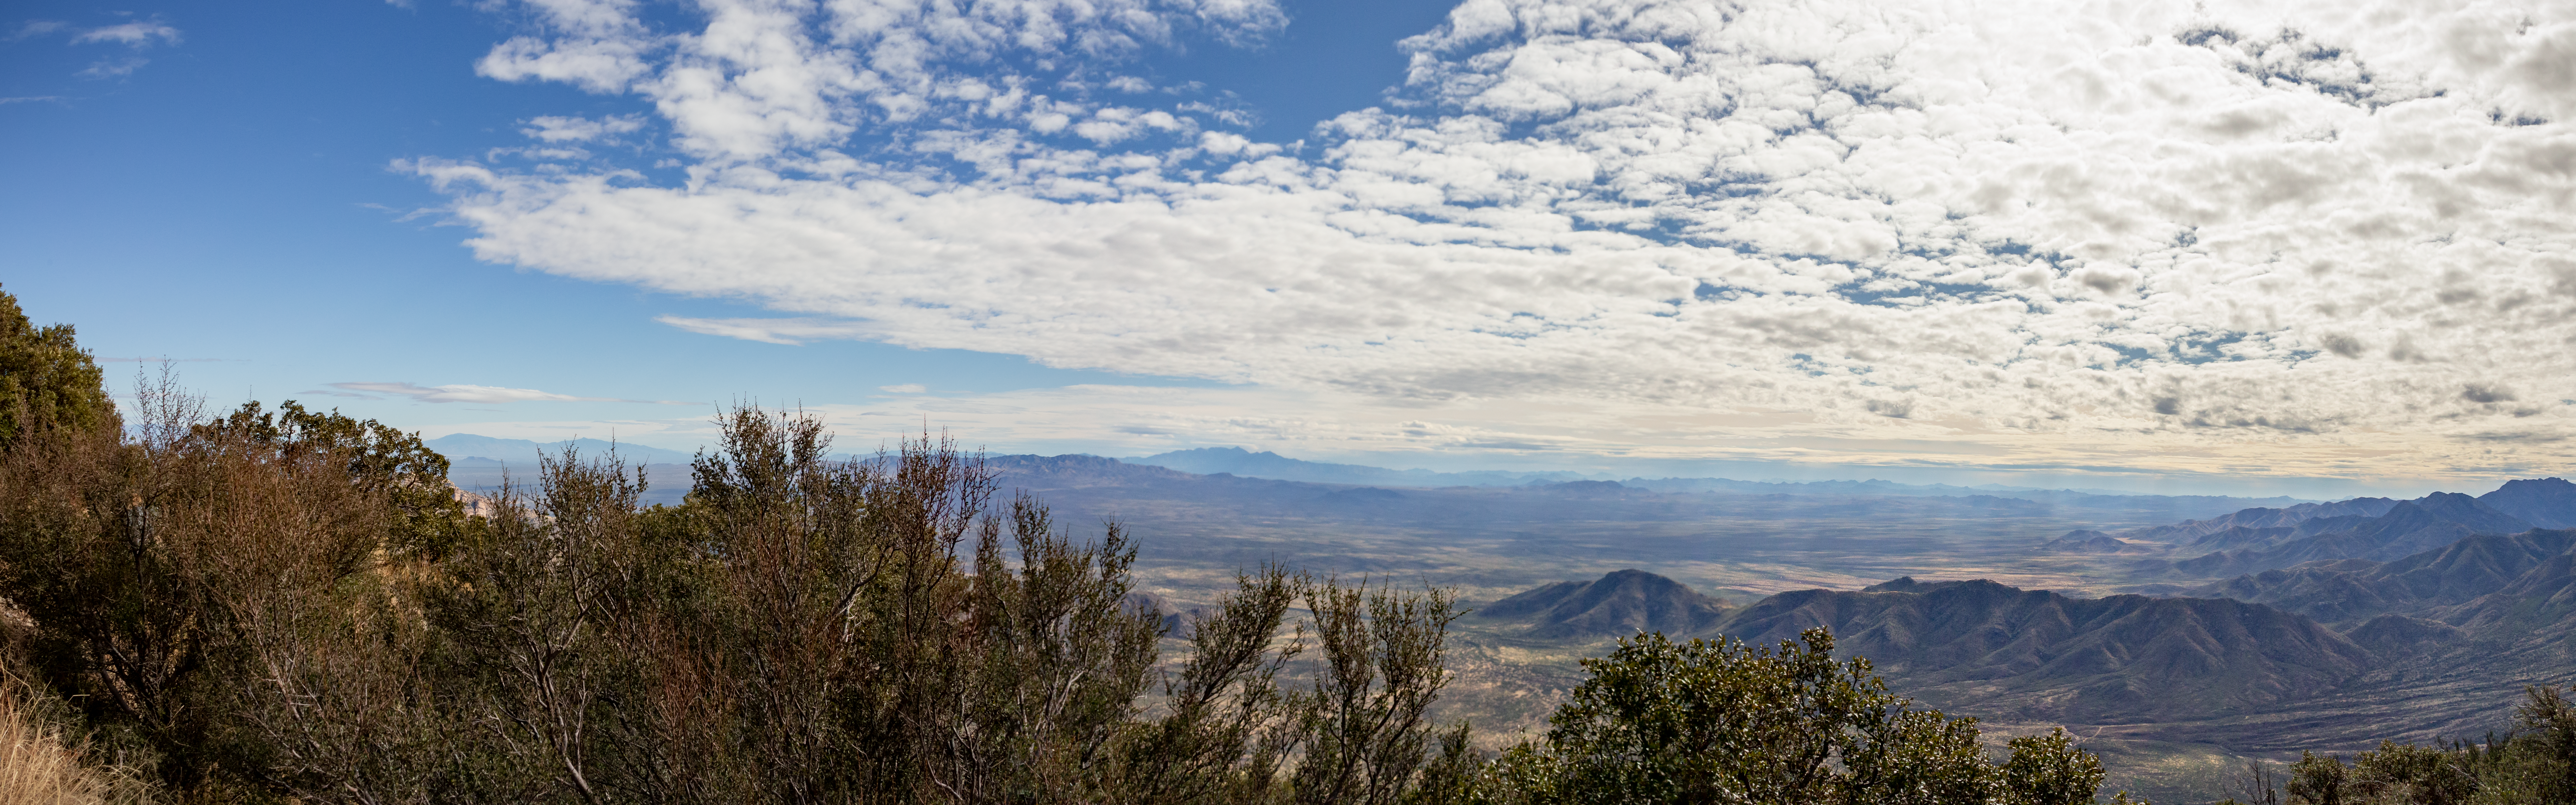

Kitt Peak 360º pano

A panoramic view of the drive up to the summit of Kitt Peak.

Credit: International Gemini Observatory/NSF NOIRLab/AURA/J. Pollard